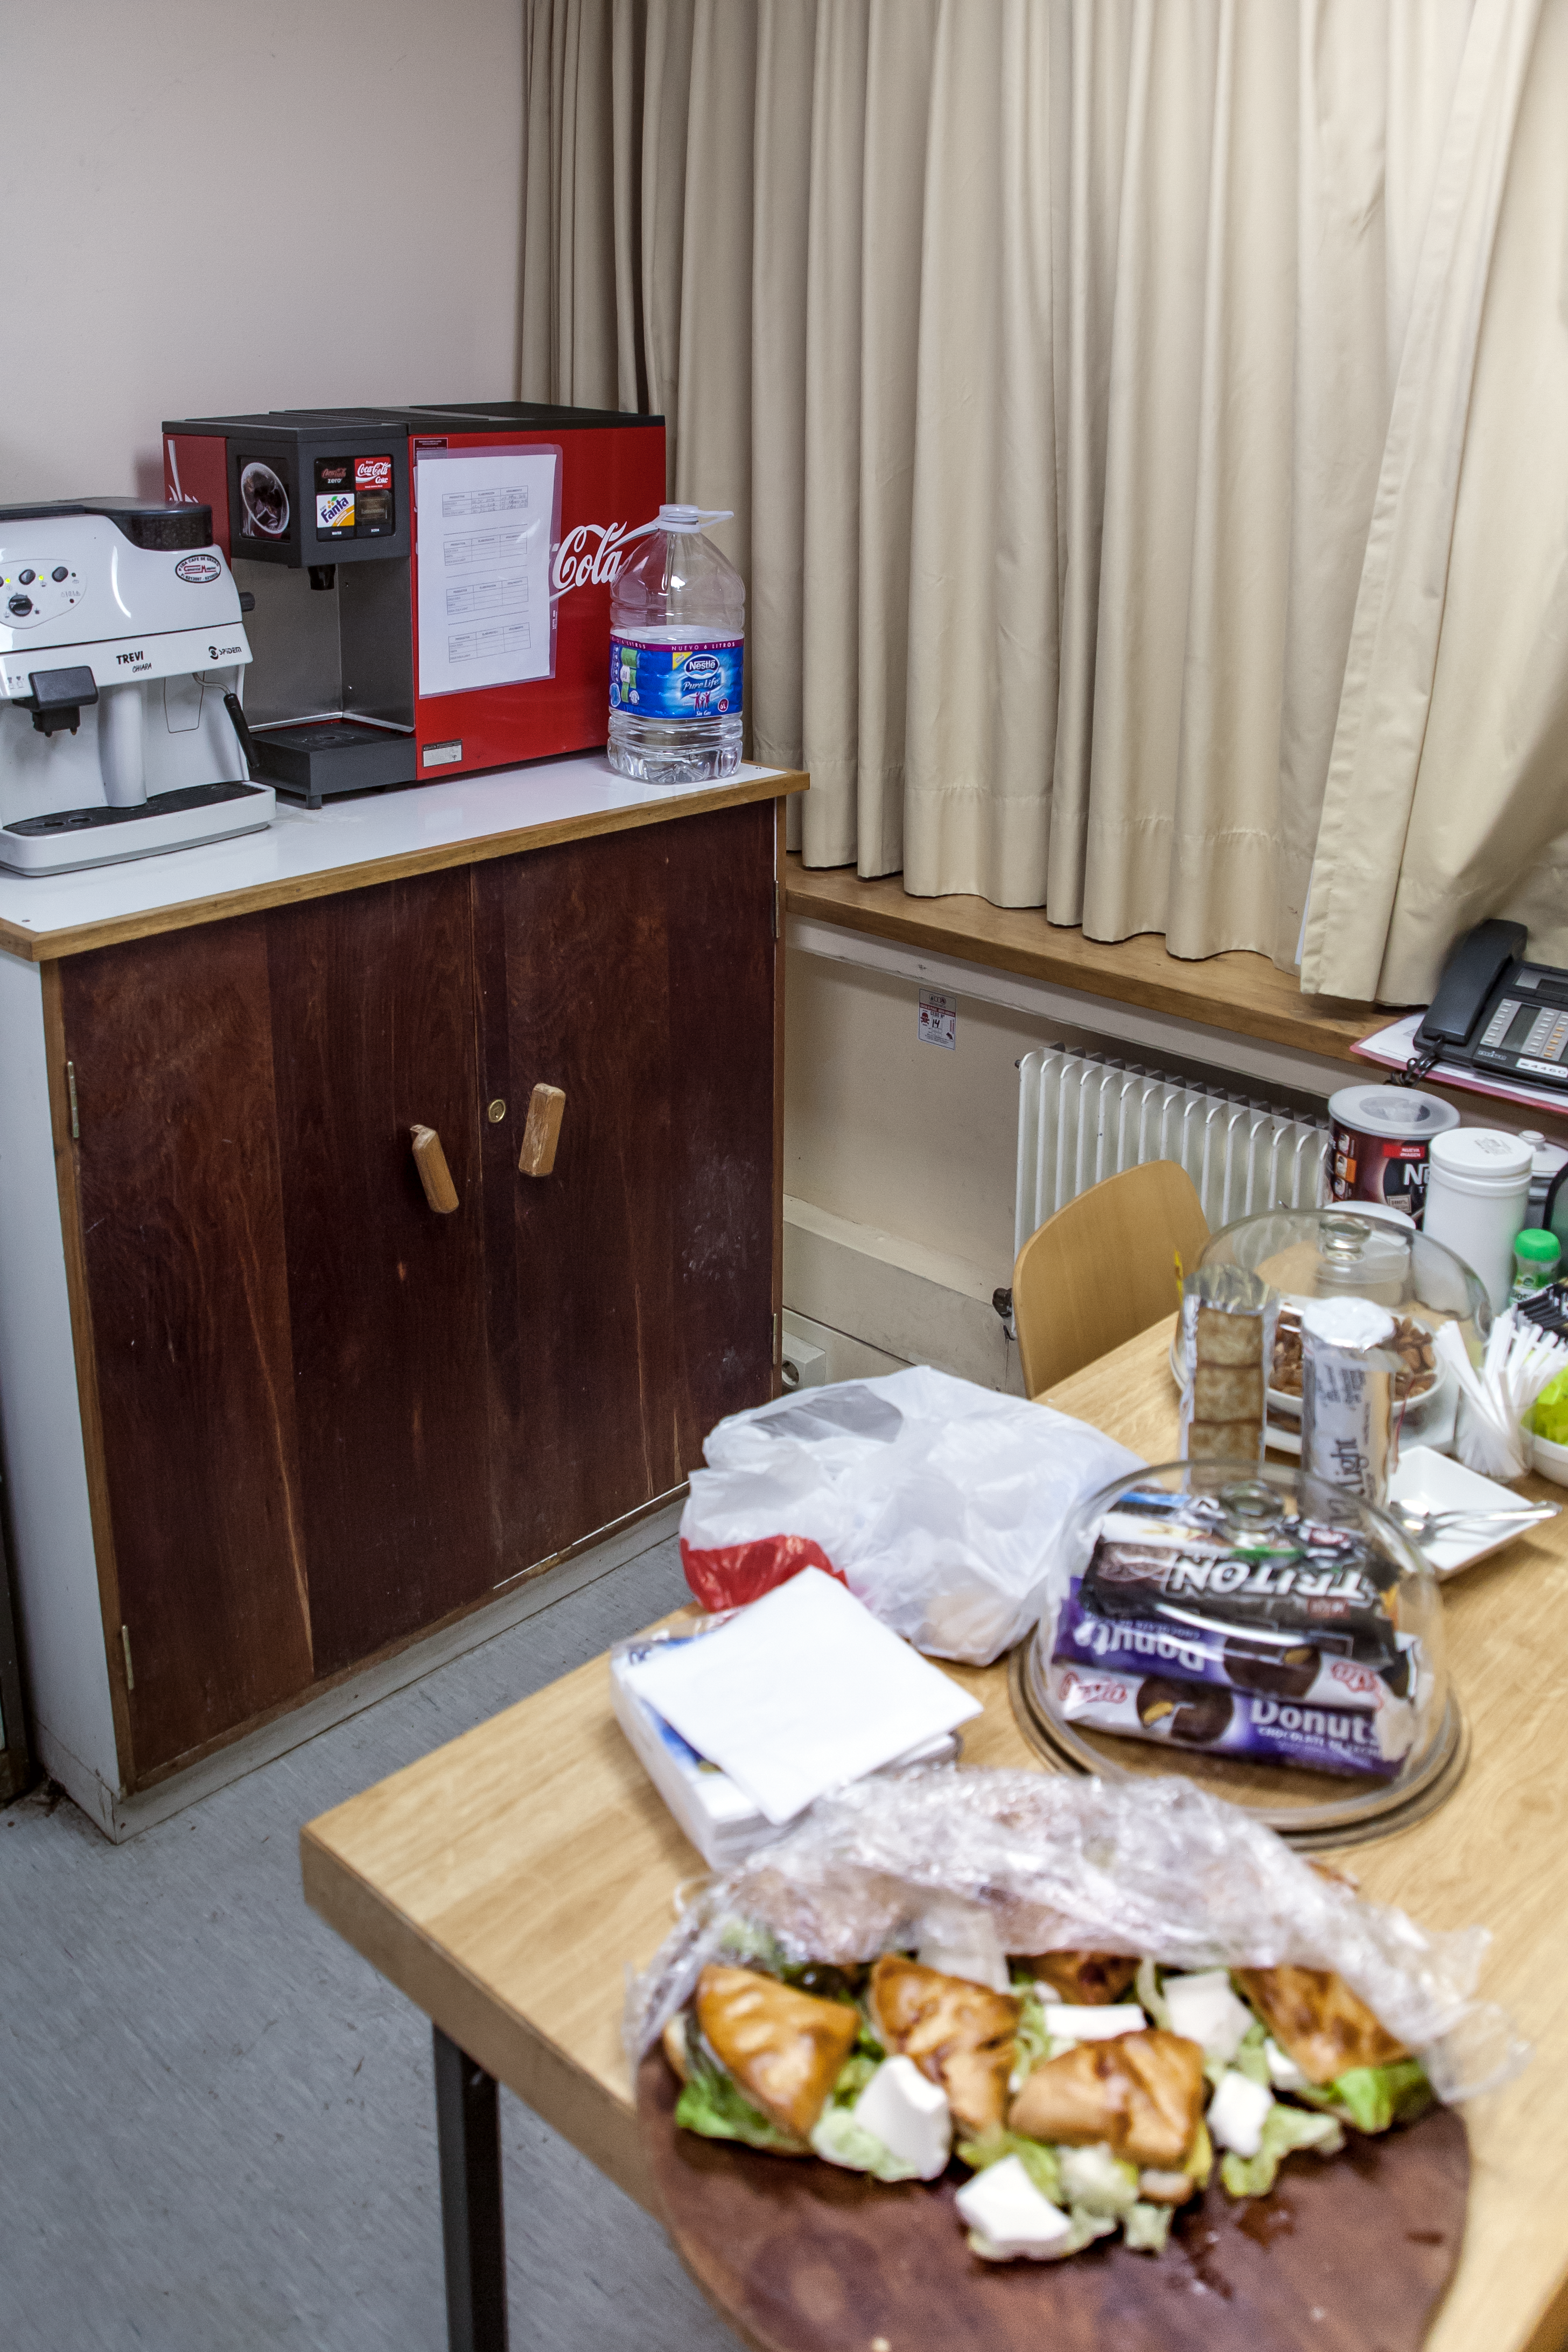

A midnight snack?

Even astronomers have to eat! It requires plenty of energy to stay up all night managing the observing schedule of ESO's 3.6-metre telescope at its observatory in La Silla, so astronomers make sure they have a supply of food and drink to keep them going.

Pale Red Dot is an international search for an Earth-like exoplanet around the closest star to us, Proxima Centauri. It will use HARPS, attached to the ESO 3.6-metre telescope at La Silla Observatory, as well as the Las Cumbres Observatory Global Telescope Network (LCOGT) and the Burst Optical Observer and Transient Exploring System (BOOTES). The public will see how teams of astronomers with different specialities work together to collect, analyse and interpret data, which may or may not be able to confirm the presence of an Earth-like planet orbiting our nearest neighbour. The outreach campaign consists of blog posts and social media updates on the Pale Red Dot Twitter account and using the hashtag #PaleRedDot. For more information visit the Pale Red Dot website: http://www.palereddot.org

Credit: ESO/A. Santerne